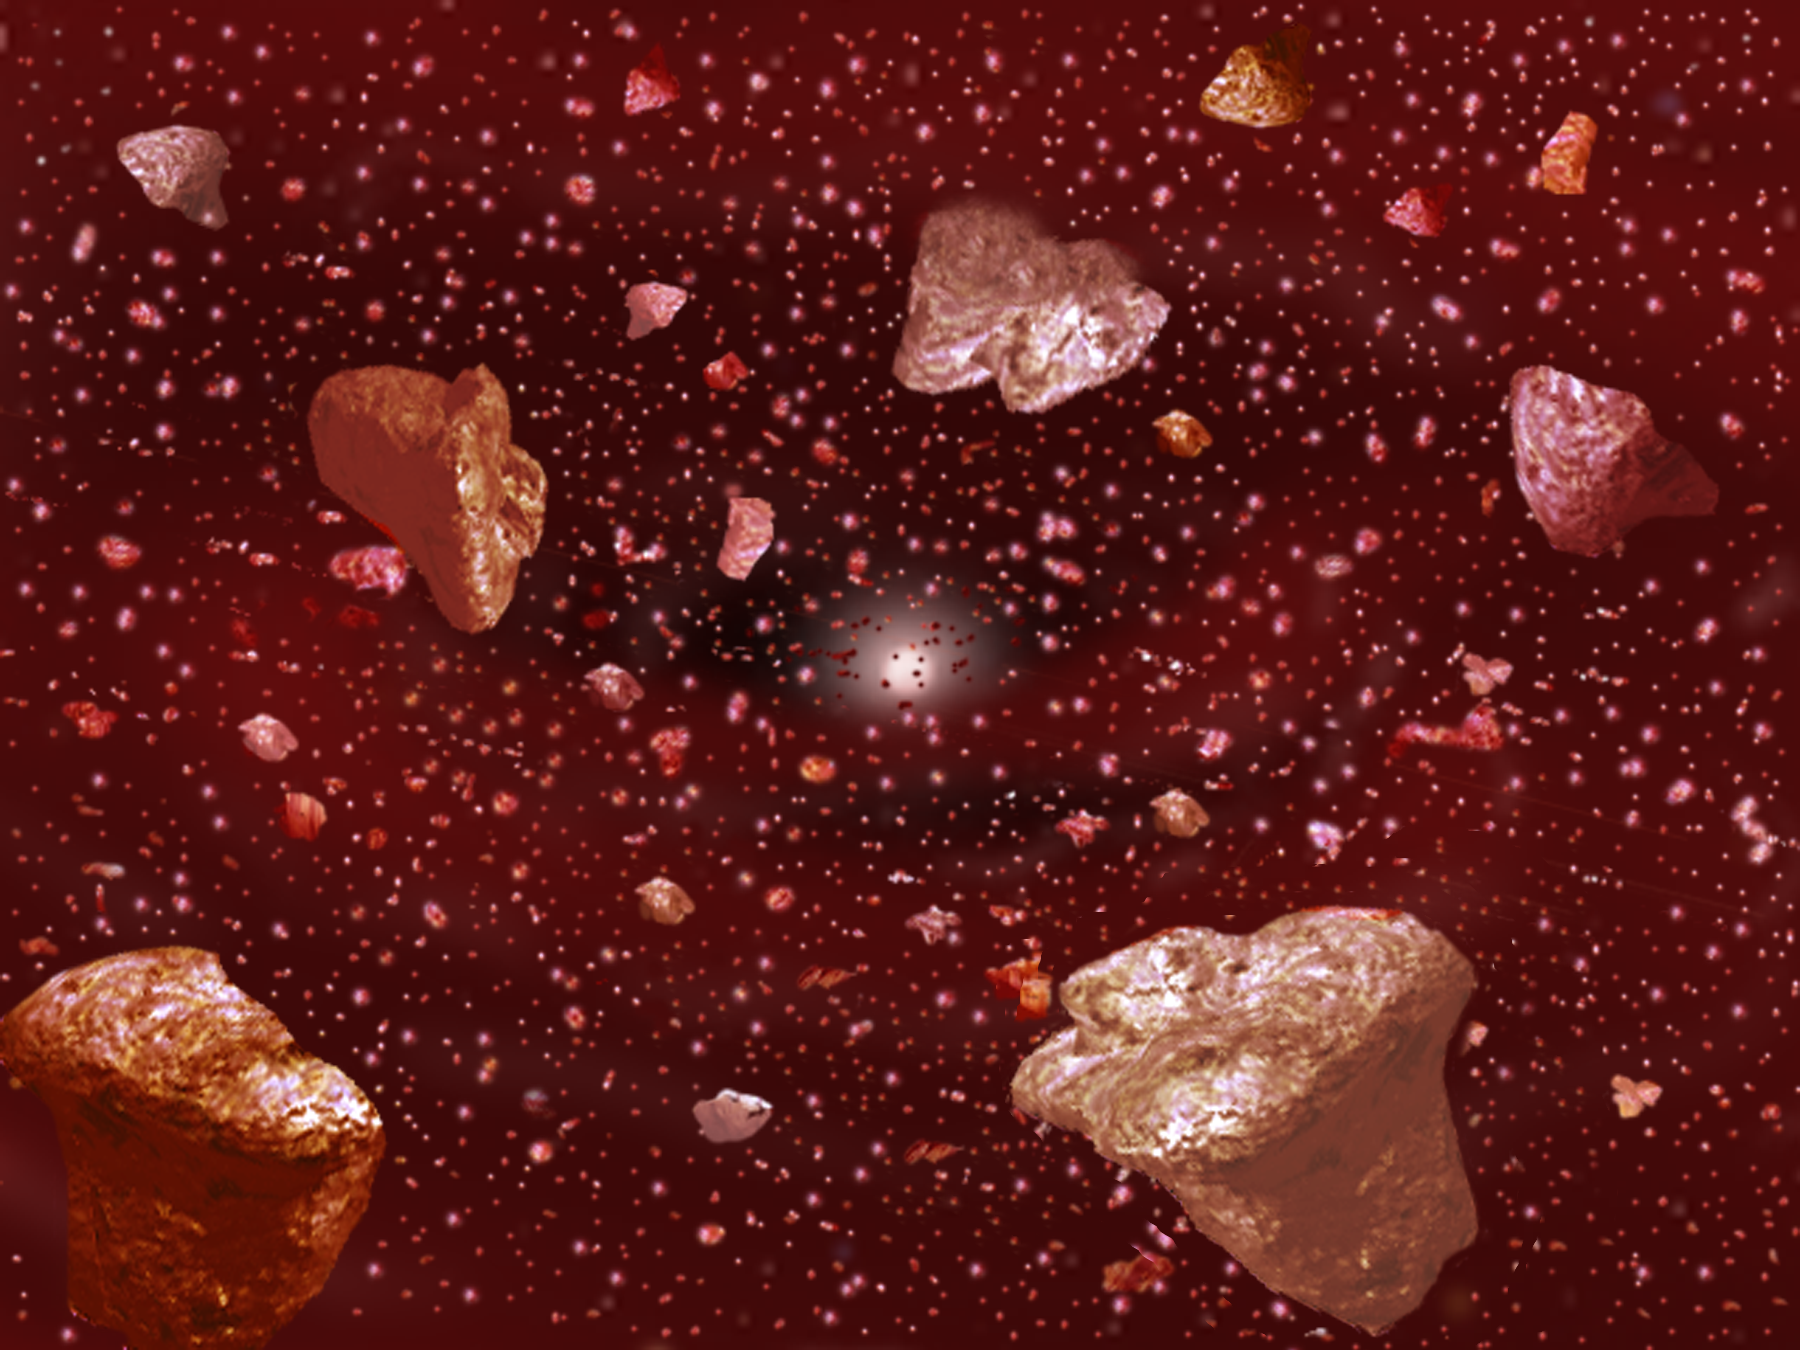

Dusting for Clues: Gemini Discovers Evidence for Colliding Bodies in Planet Forming Disk

Credit: Gemini Observatory/NSF/AURA/J. Lomberg